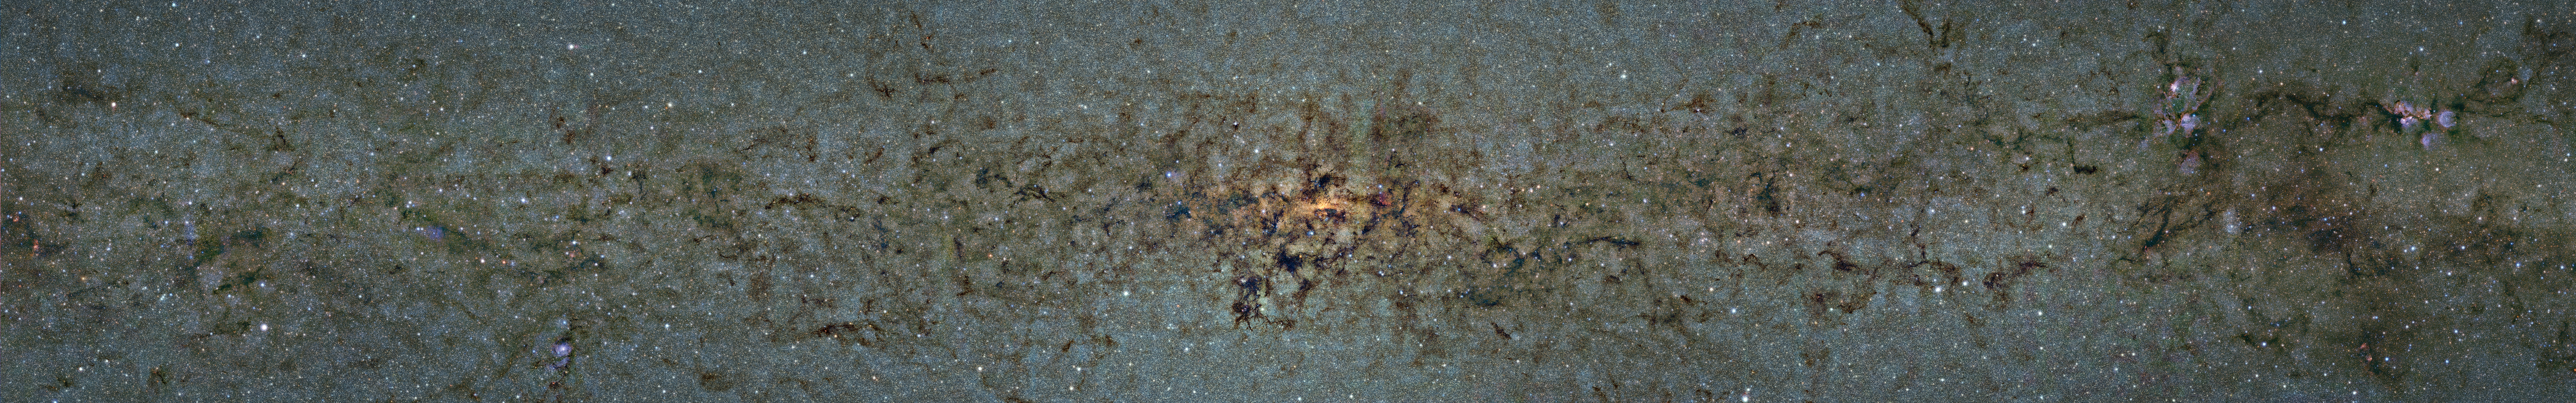

Comparison of the central part of the Milky Way at different wavelengths

This image shows the same part of sky again at even shorter wavelengths, the near-infrared, as seen by ESO’s VISTA infrared survey telescope at the Paranal Observatory in Chile. Regions appearing as dark dust tendrils here show up brightly in the ATLASGAL view.

This image is part of a comparison image.

Credit: ESO/ATLASGAL consortium/NASA/GLIMPSE consortium/VVV Survey/ESA/Planck/D. Minniti/S. Guisard Acknowledgement: Ignacio Toledo, Martin Kornmesser